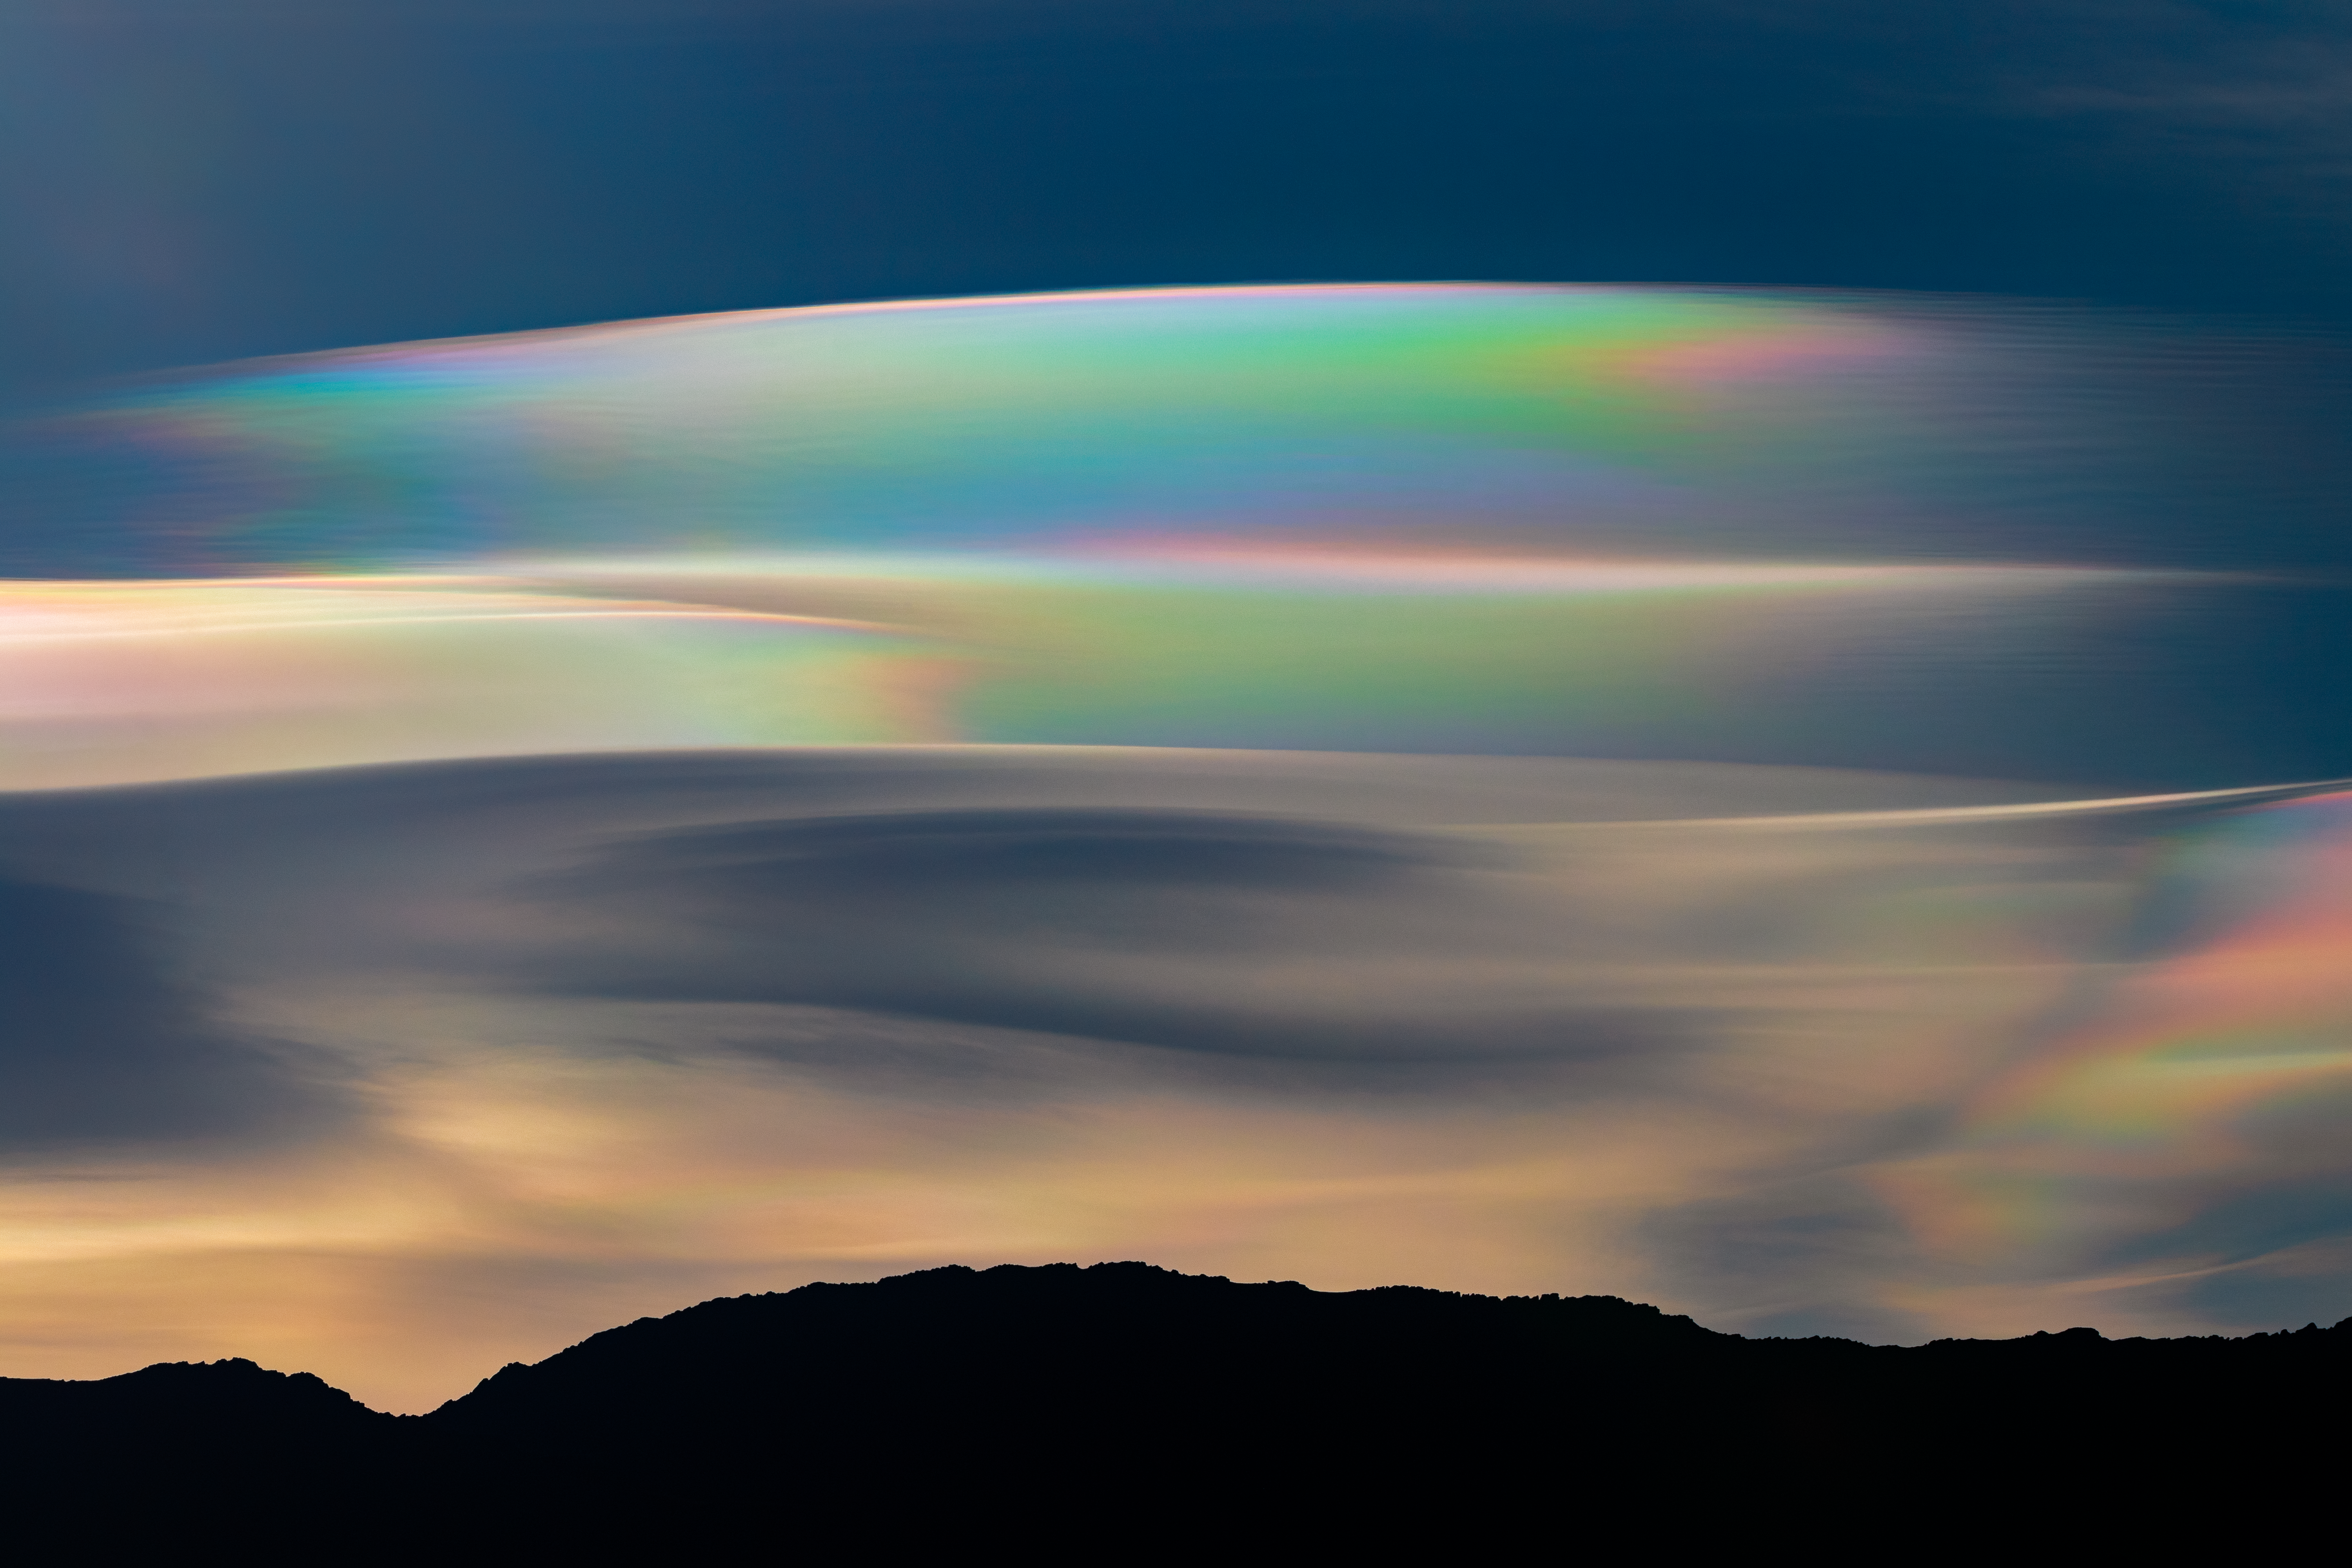

Colorful Clouds Over Cerro Pachón

A rainbow cloud creates a stunning curtain of colors just after sunrise in this image taken from Cerro Pachón in Chile, home of one half of the International Gemini Observatory, the SOAR Telescope, and Vera C. Rubin Observatory, all operated by NSF NOIRLab. The appearance of pastel pigmentation sweeping across the sky is possibly due to the phenomenon known as cloud iridescence. Similar to the swirling colors on the surface of a bubble or oil spill, this optical effect occurs when sunlight passes through a particularly thin cloud that is composed of water droplets or ice crystals of uniform size. As the Sun’s rays encounter individual crystals, the light is both diffracted and scattered, revealing a gradient of the component wavelengths, or colors, that make up the Sun’s light.

Because of the smooth, wavy shape of the clouds in this image, they closely resemble a different class of iridescent clouds called nacreous clouds, which are also produced by uniformly sized ice crystals diffracting sunlight. But unlike regular iridescent clouds that form in the troposphere and can be seen all over the world, nacreous clouds form at a higher elevation, in the stratosphere, and most often in frigid regions such as Antarctica, Alaska, and Scandinavia where the lower stratosphere cools below – 85° Celsius (–120° Fahrenheit).

Credit: CTIO/NOIRLab/NSF/AURA/C. Corco